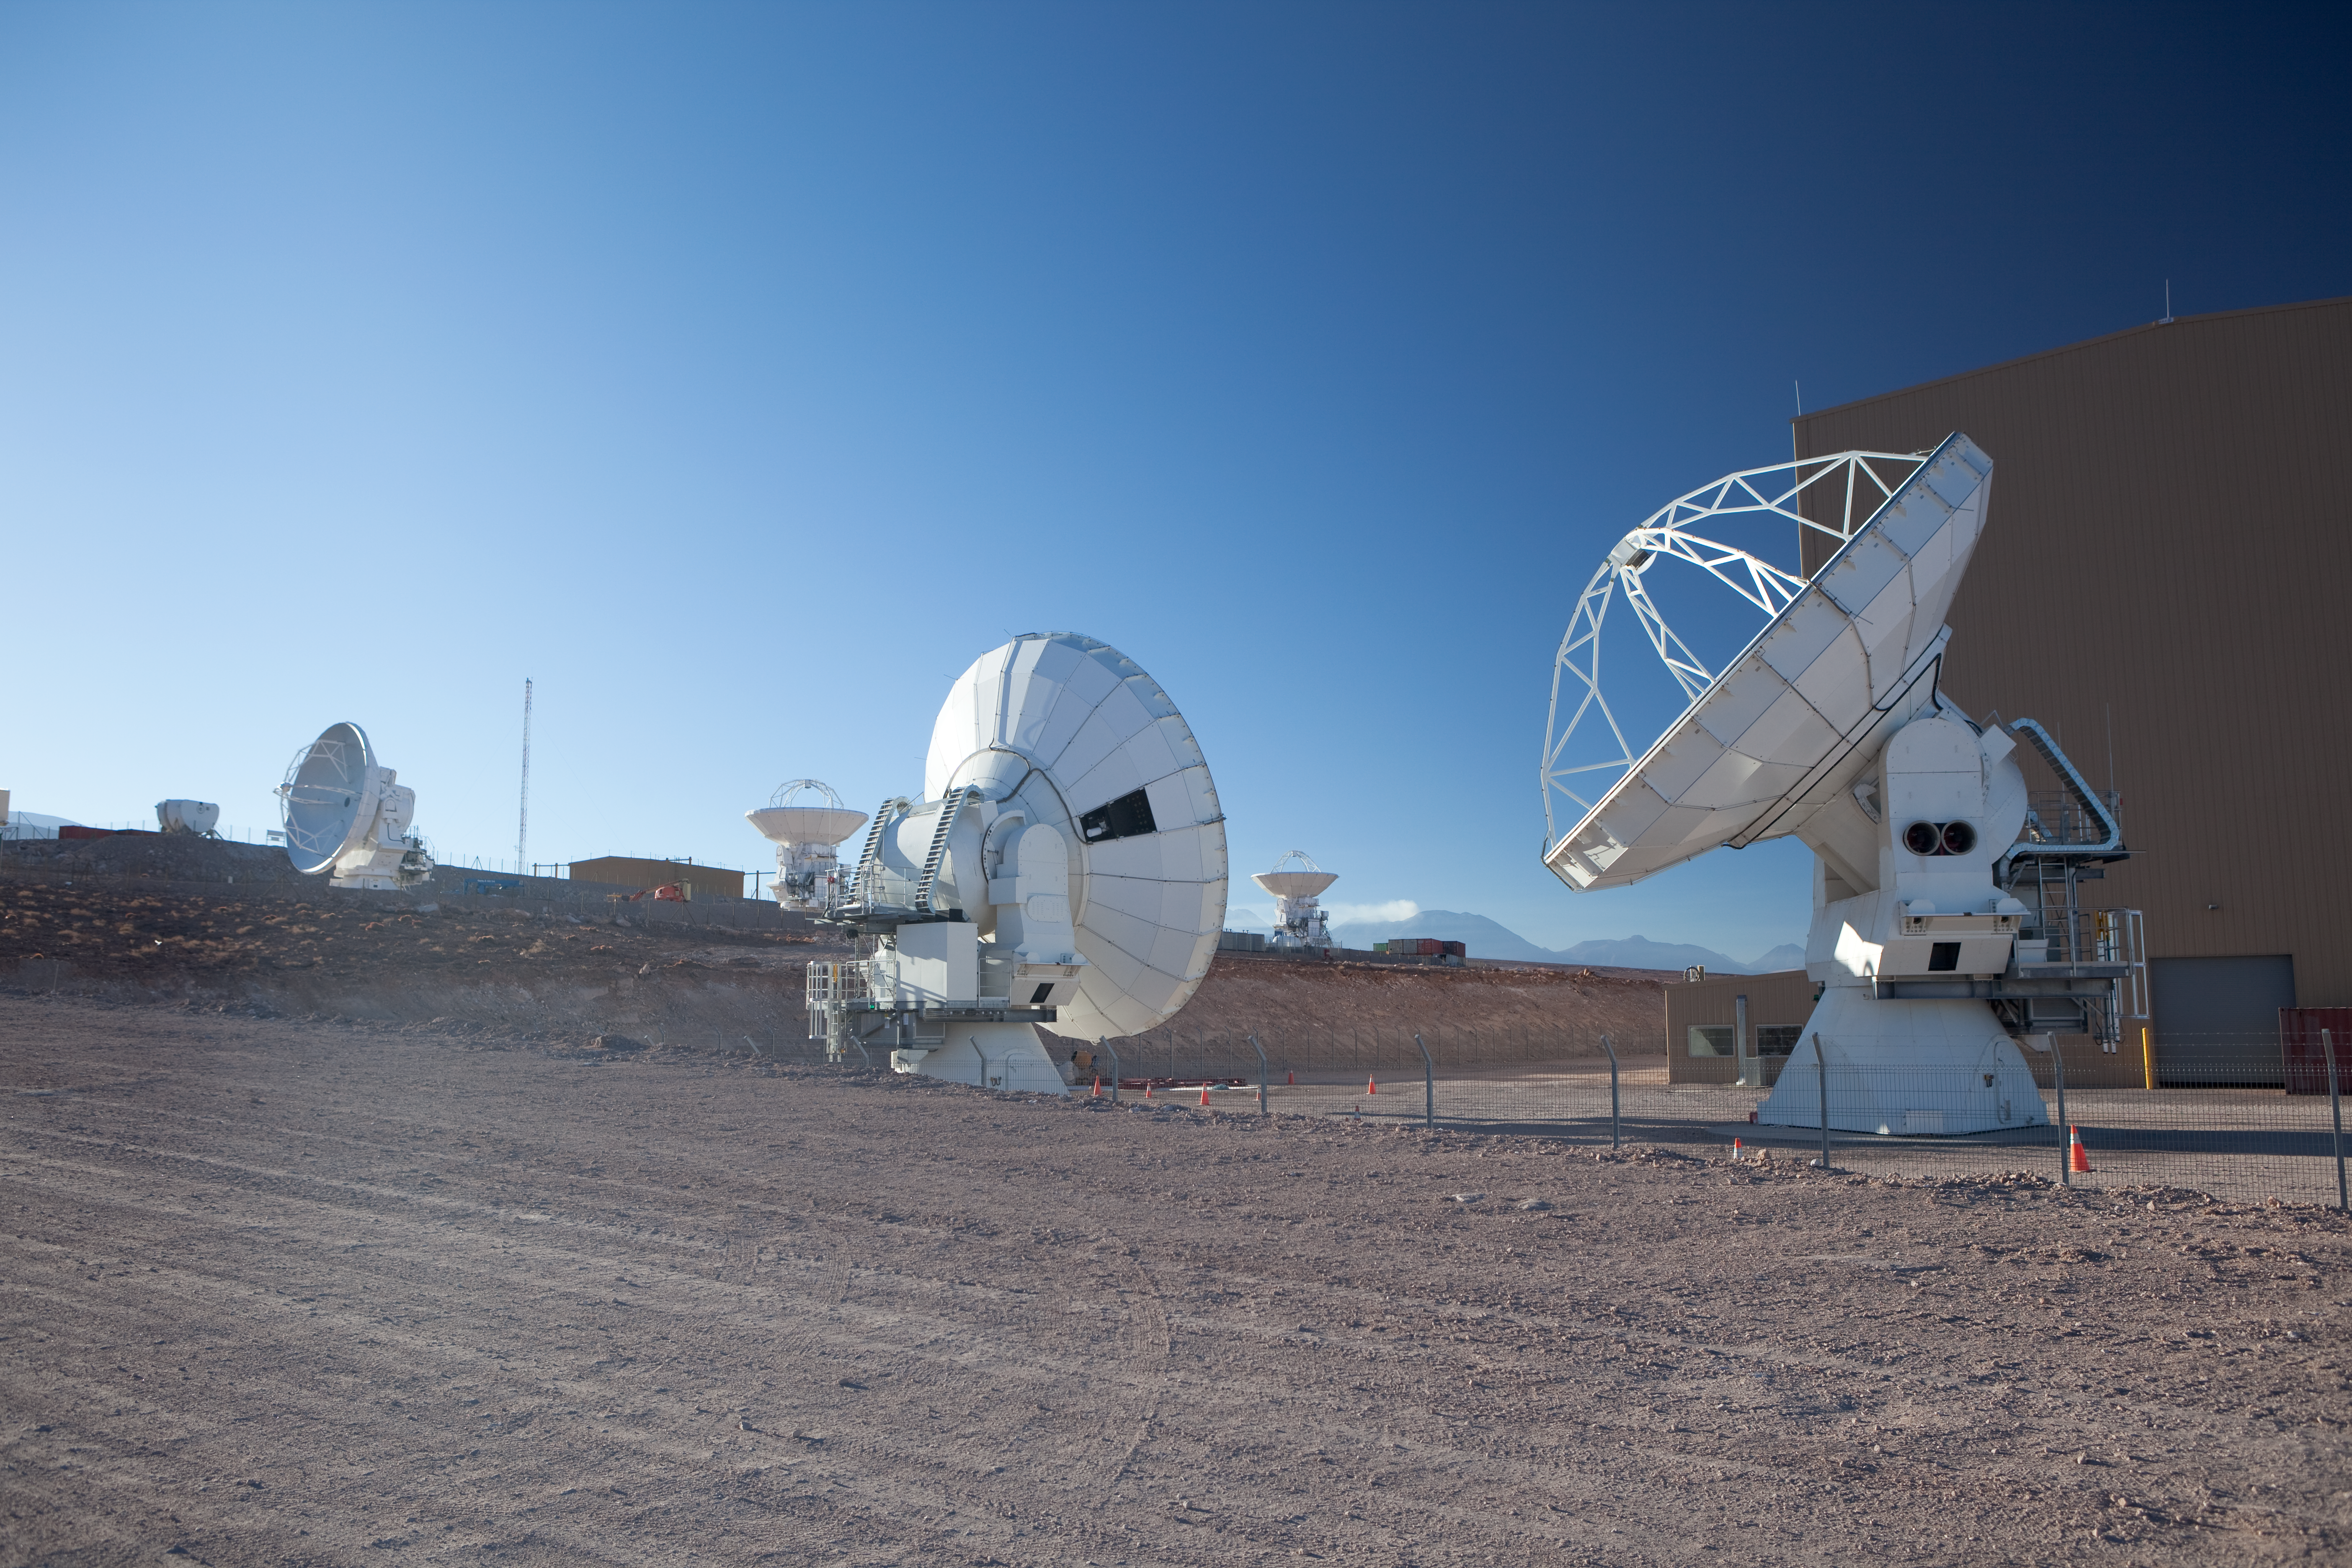

ALMA antennas

American and Japanese ALMA antennas. Image taken in March 2009.

Credit: ALMA (ESO/NAOJ/NRAO)